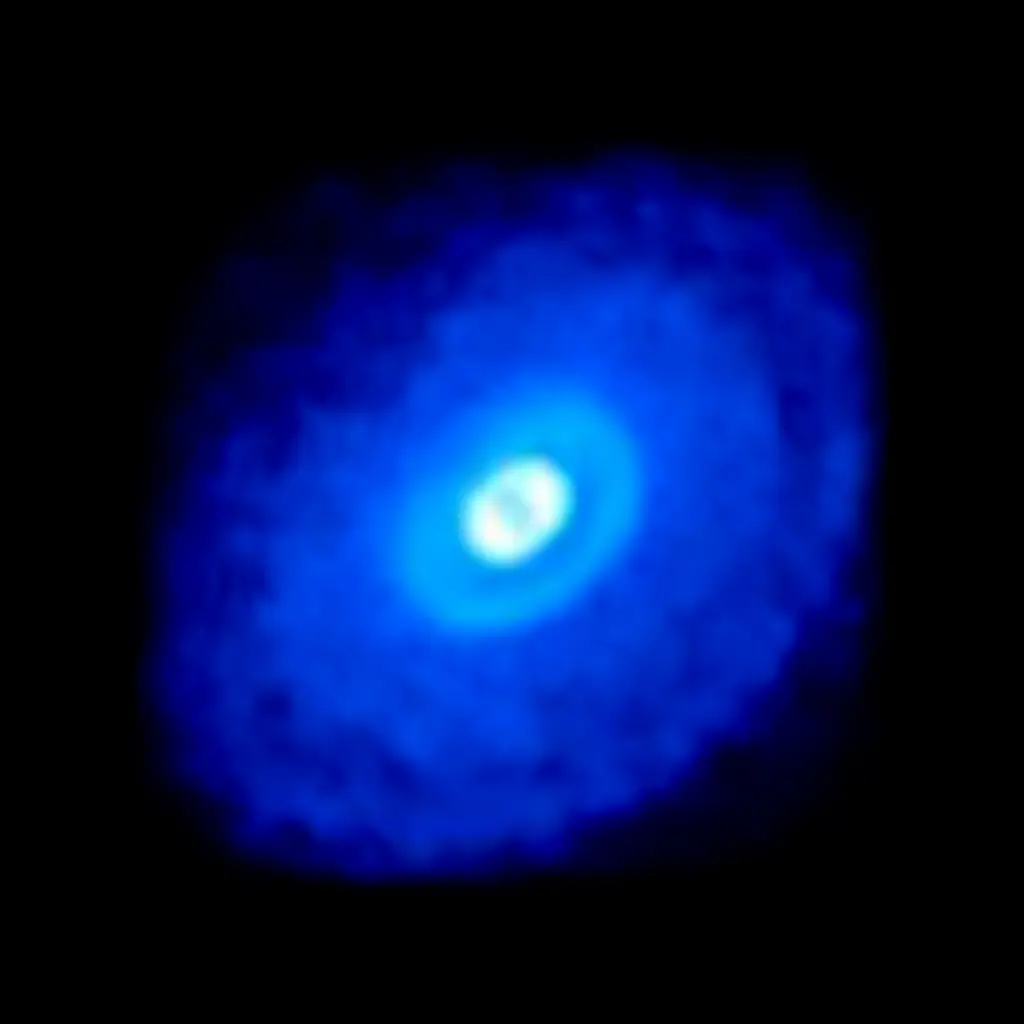

Fig6_HD163296_HCN_260GH_hf1_BLUElog_black_3K75percent-1024x1024

ALMA data from the young star HD 163296 shows hydrogen cyanide emission in bright blue. The MAPS project zoomed in on hydrogen cyanide and other organic and inorganic compounds in planet-forming disks to gain a better understanding of the compositions of young planets and how the compositions link to where planets form in a protoplanetary disk.

Credit: ALMA (ESO/NAOJ/NRAO)/D. Berry (NRAO), K. Öberg et al (MAPS)